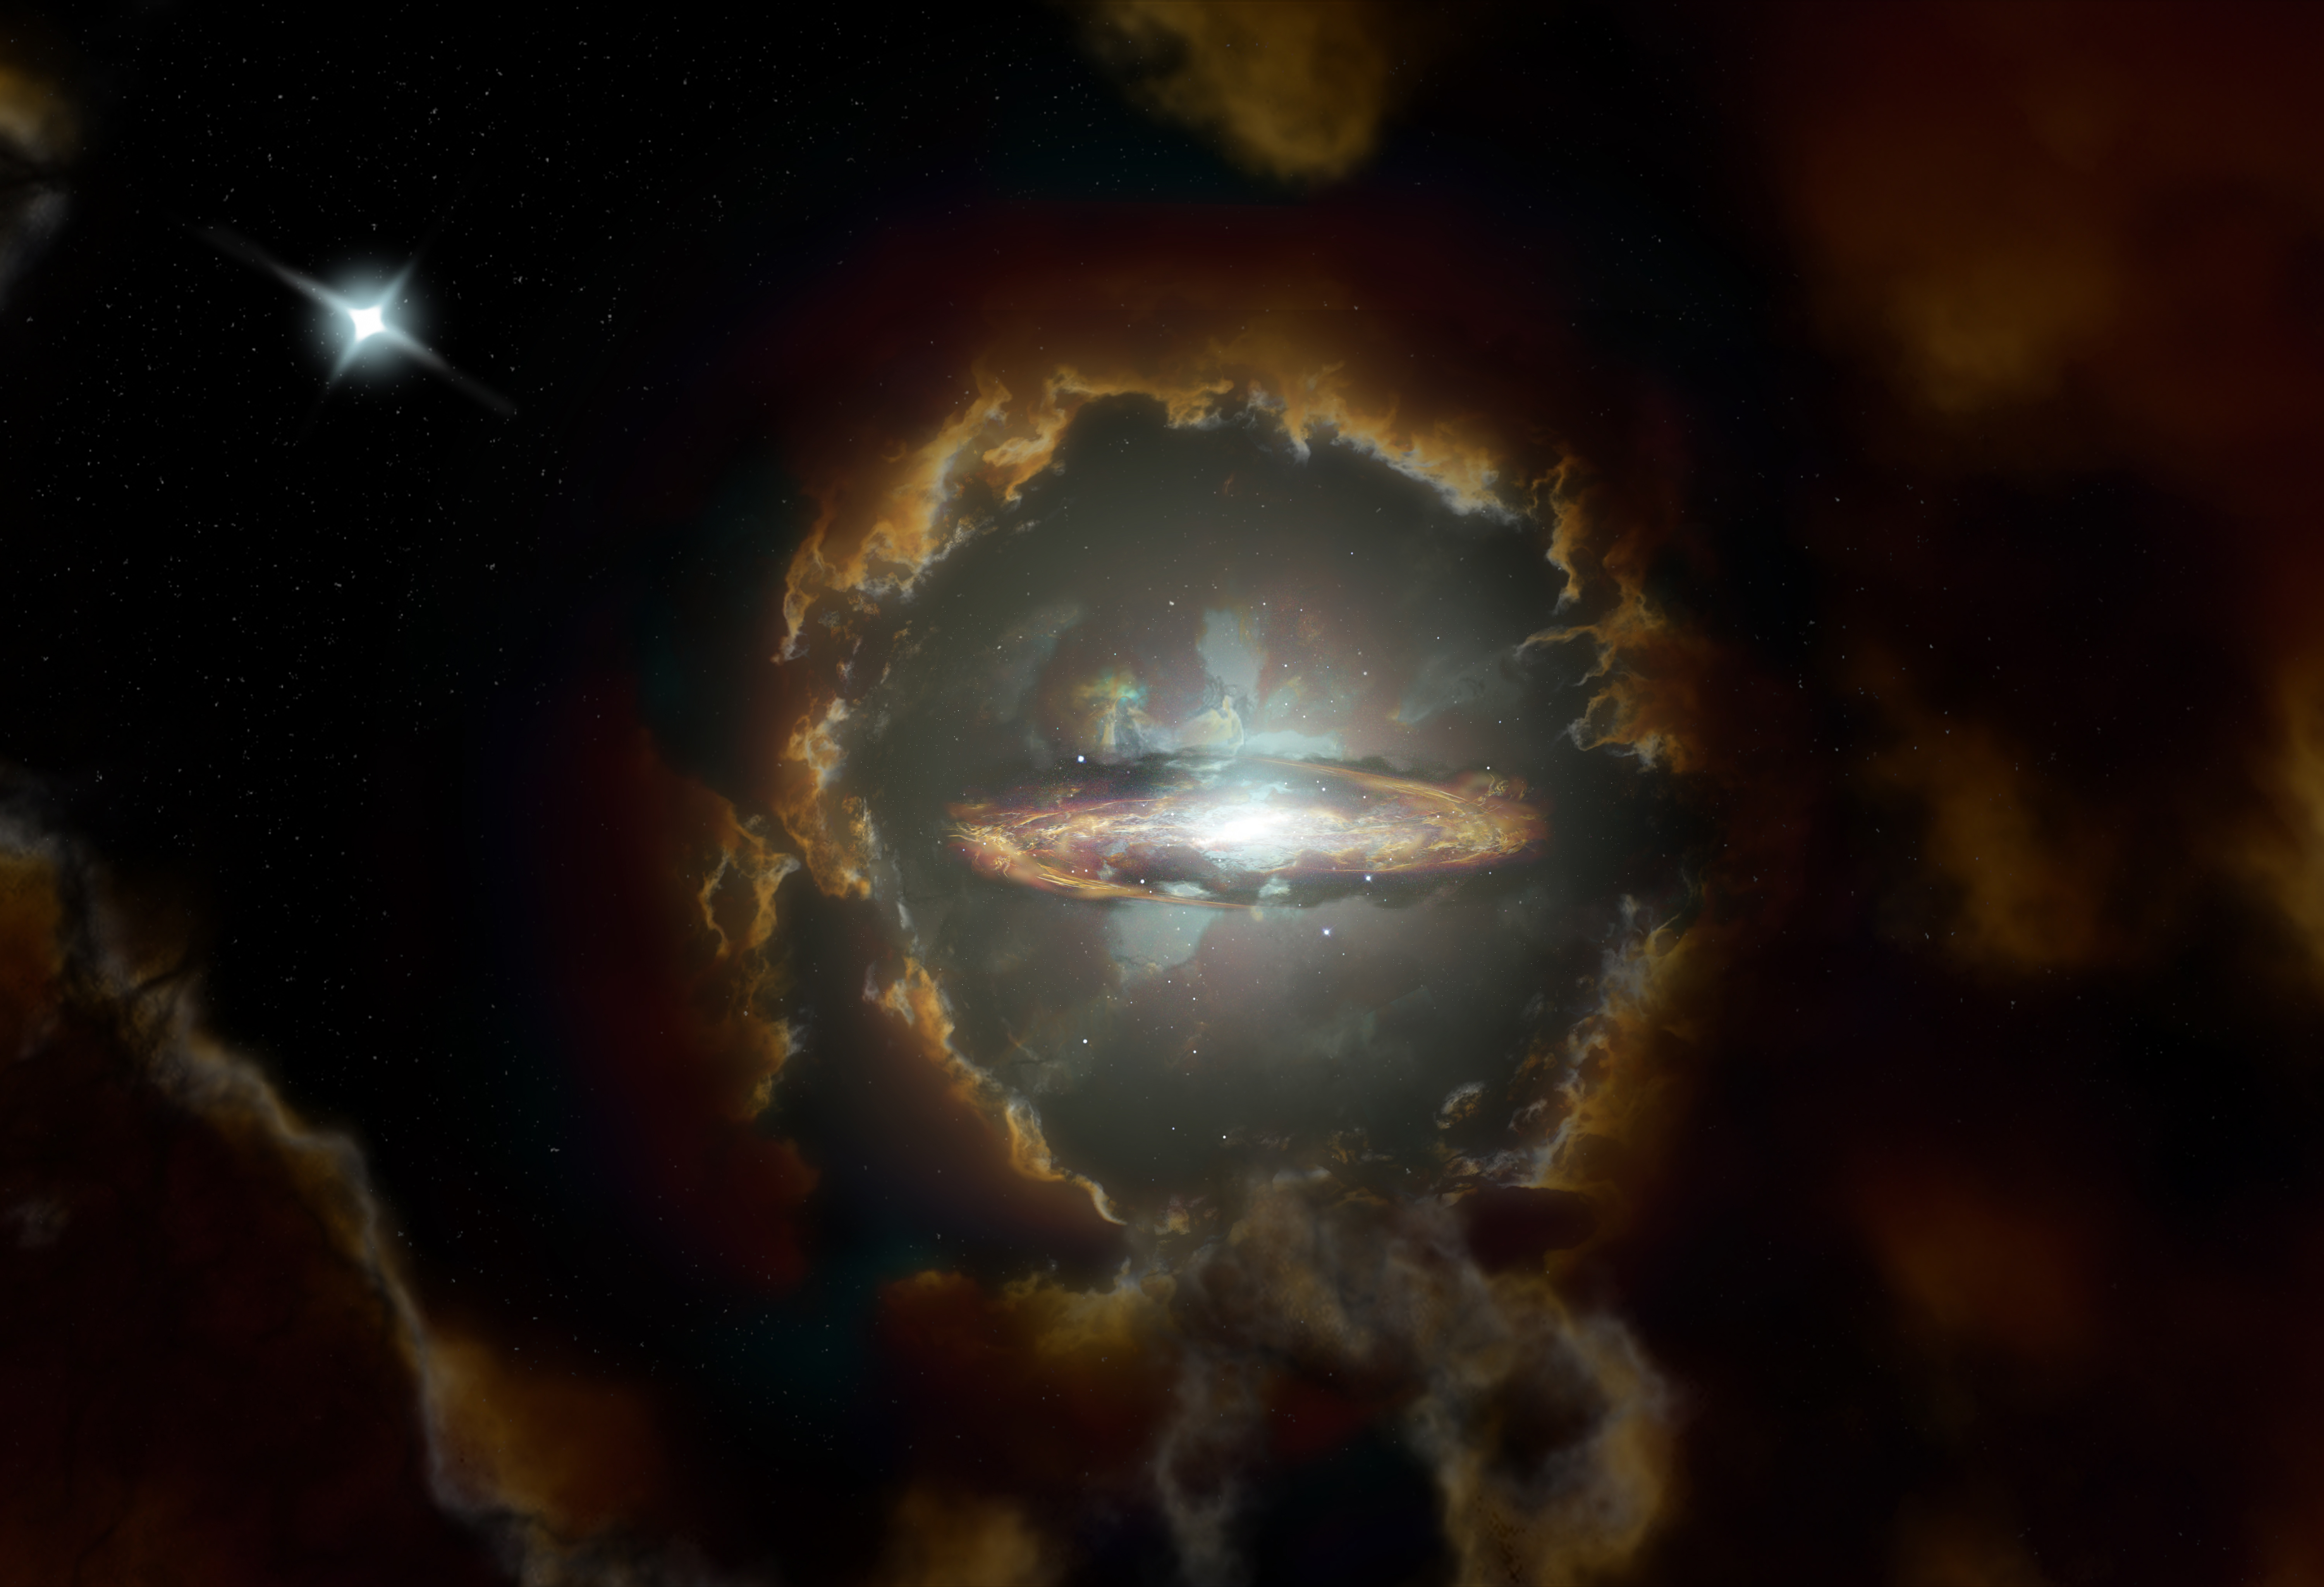

Wolfe Disk Artist Impression

Artist impression of the Wolfe Disk, a massive rotating disk galaxy in the early, dusty universe. The galaxy was initially discovered when ALMA examined the light from a more distant quasar (top left).

Credit: NRAO/AUI/NSF, S. Dagnello